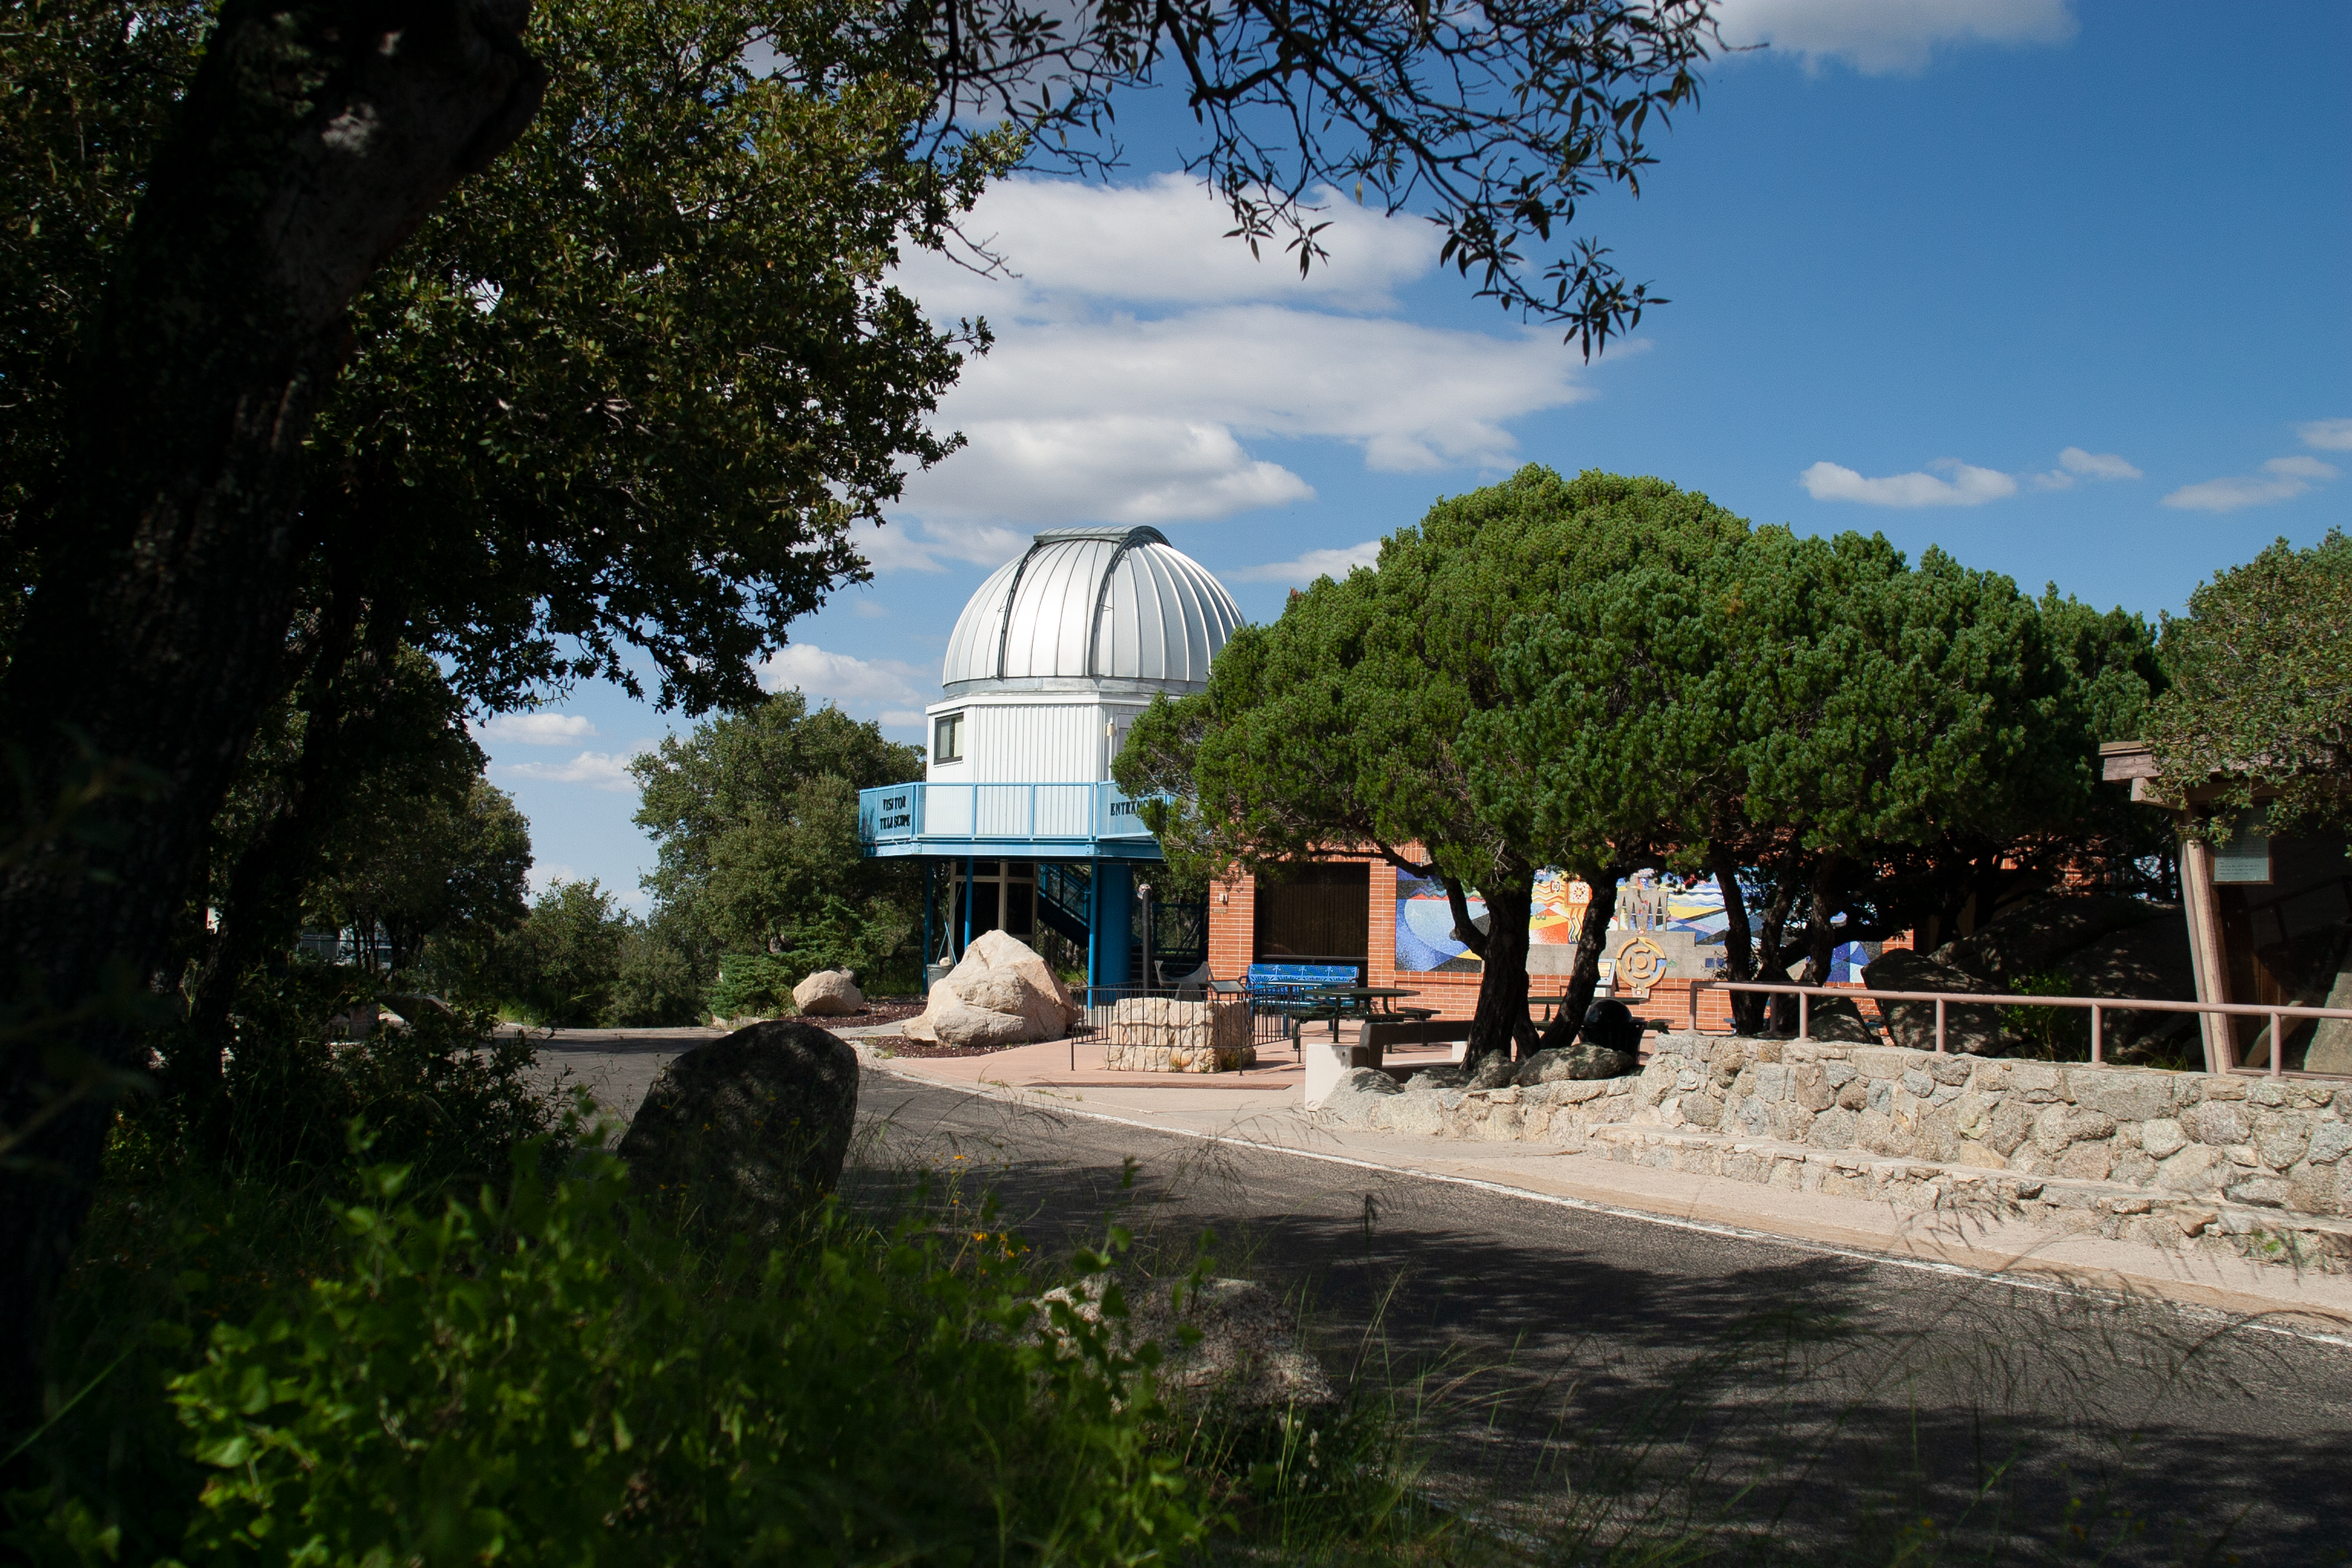

The Kitt Peak Visitor Center 0.6-meter Shreve Telescope

The Visitor Center 0.6-meter Shreve Telescope on Kitt Peak National Observatory in AZ.

Credit: KPNO/NOIRLab/NSF/AURA/P. Marenfeld